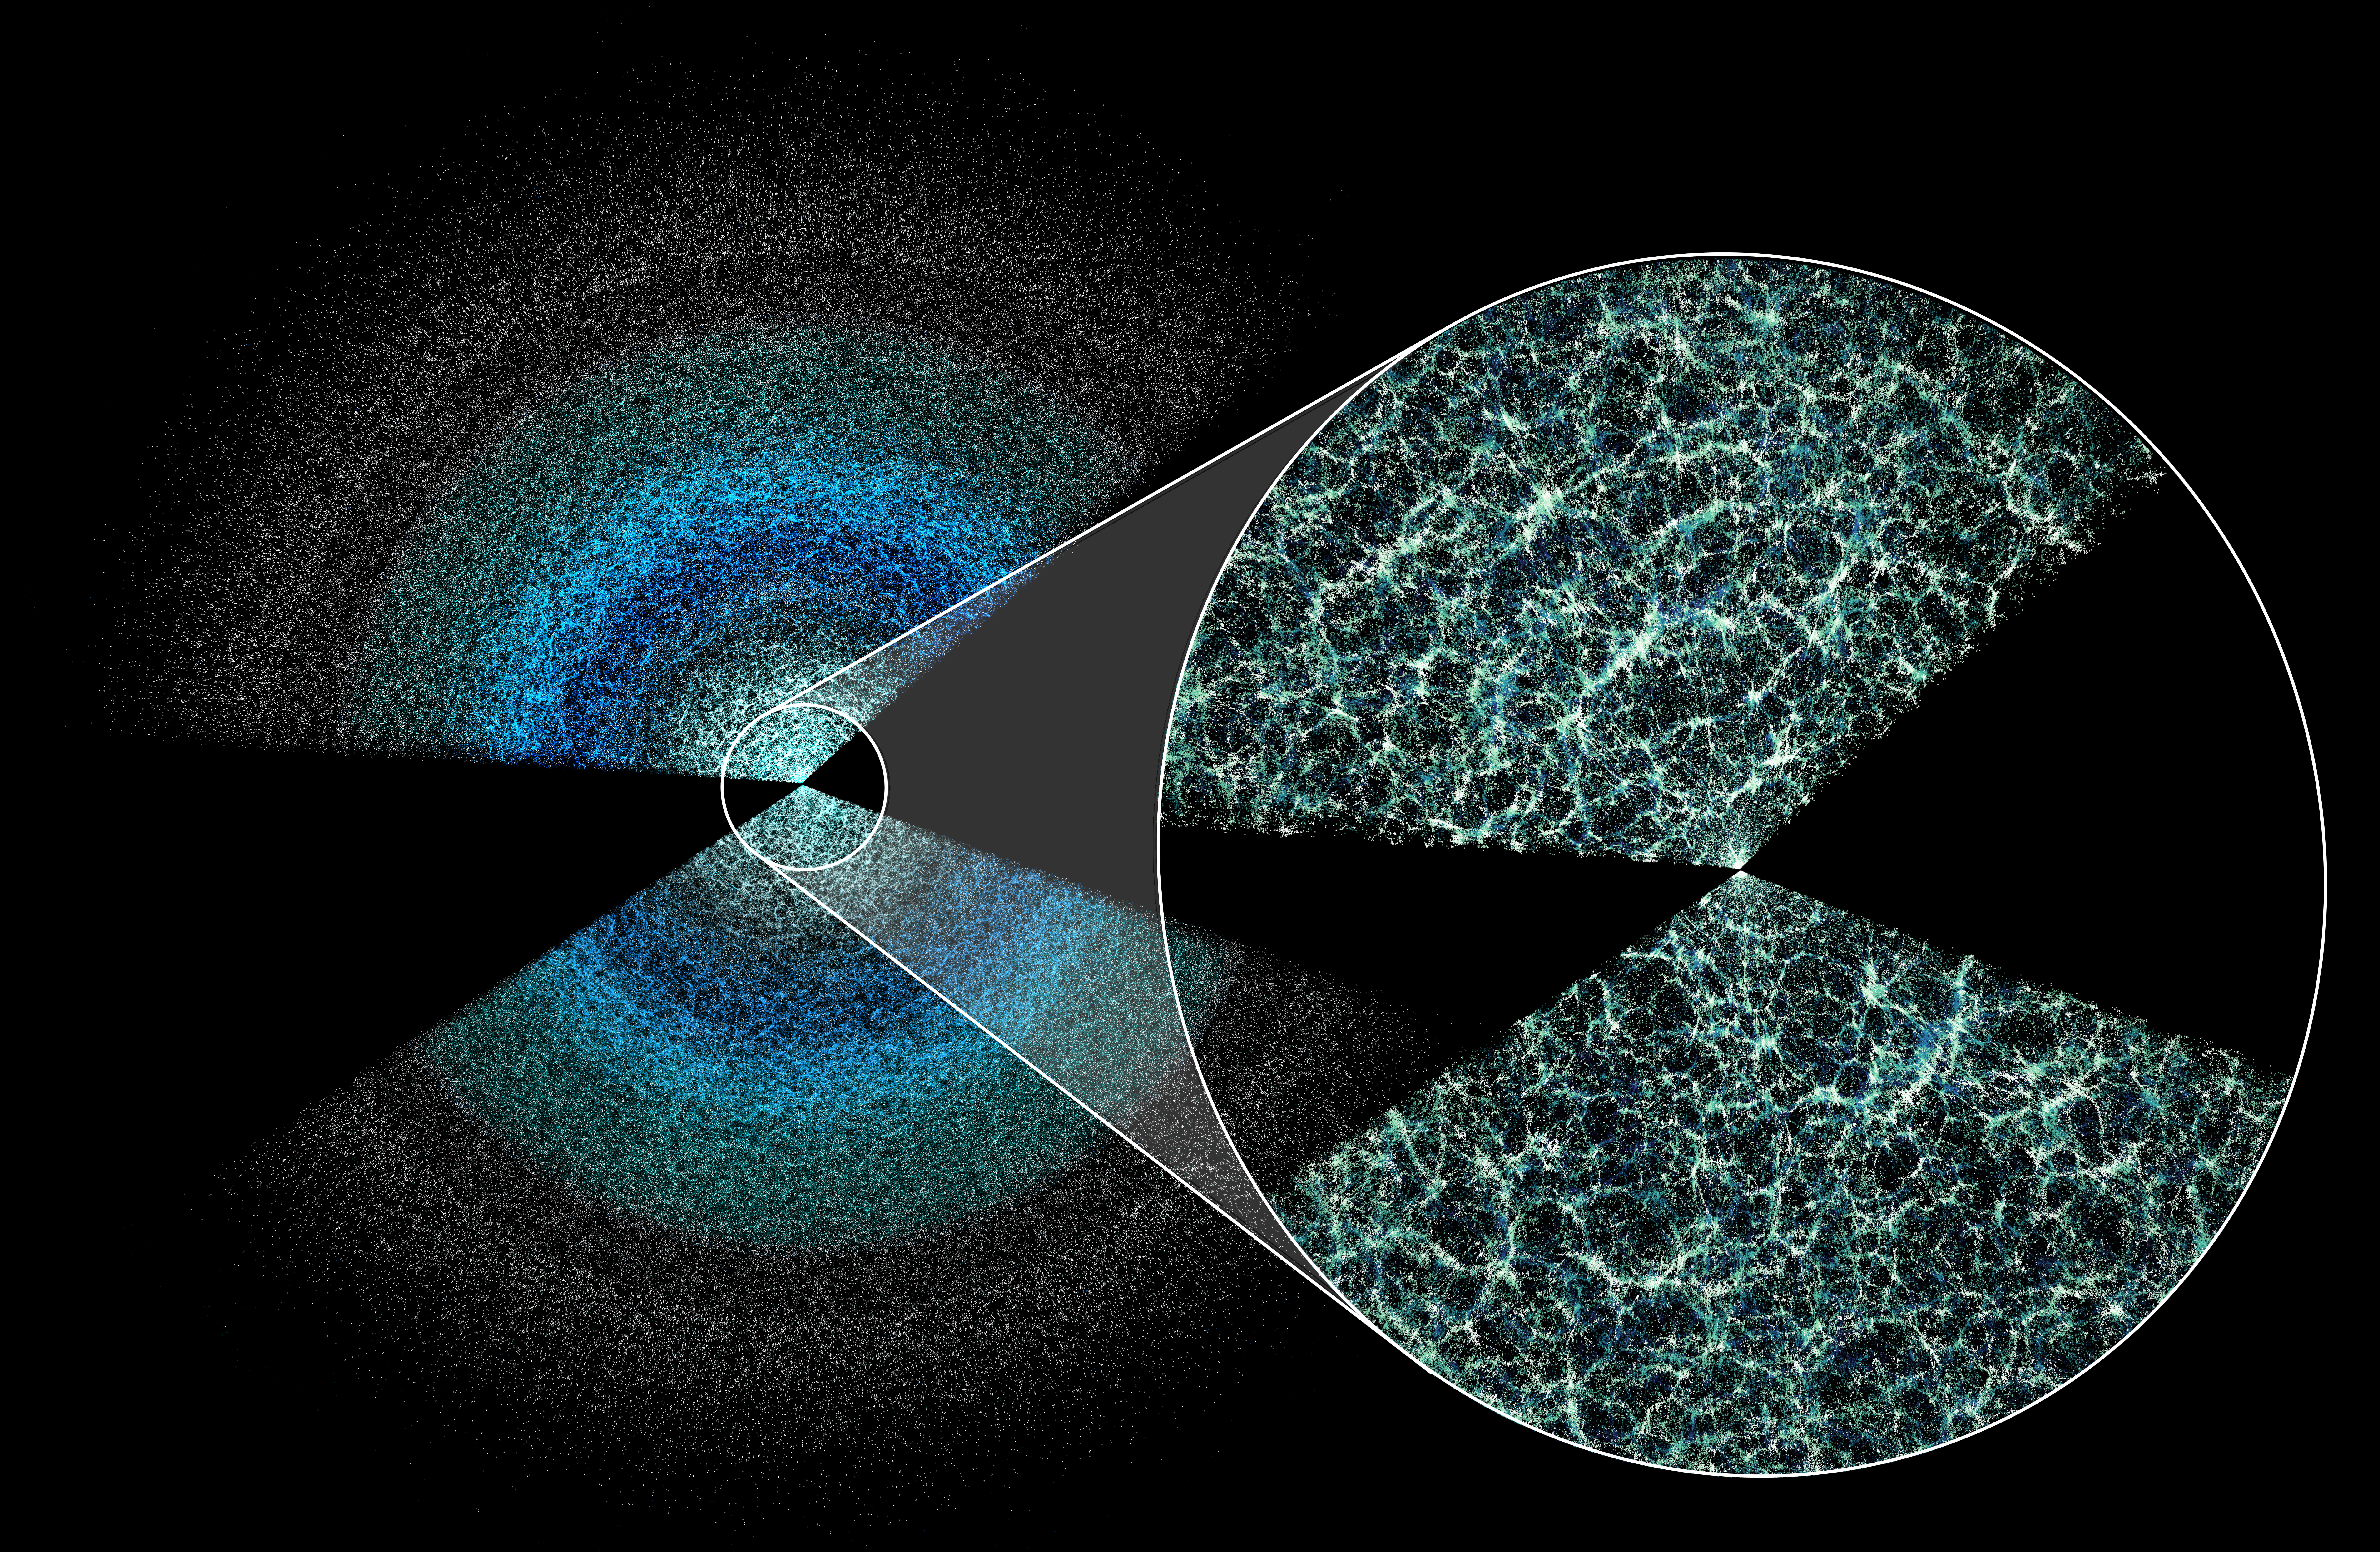

DESI year-five butterfly plot

A thin slice of the map produced by the DESI five-year survey shows galaxies and quasars above and below the plane of the Milky Way. The Universe's large-scale structure is visible in the magnified inset. Earth lies at the center of the wedges, and the black gap marks where our own galaxy obscures distant objects. Light from the furthest galaxies shown is 11 billion years old by the time it reaches Earth.

Credit: Claire Lamman/DESI collaboration